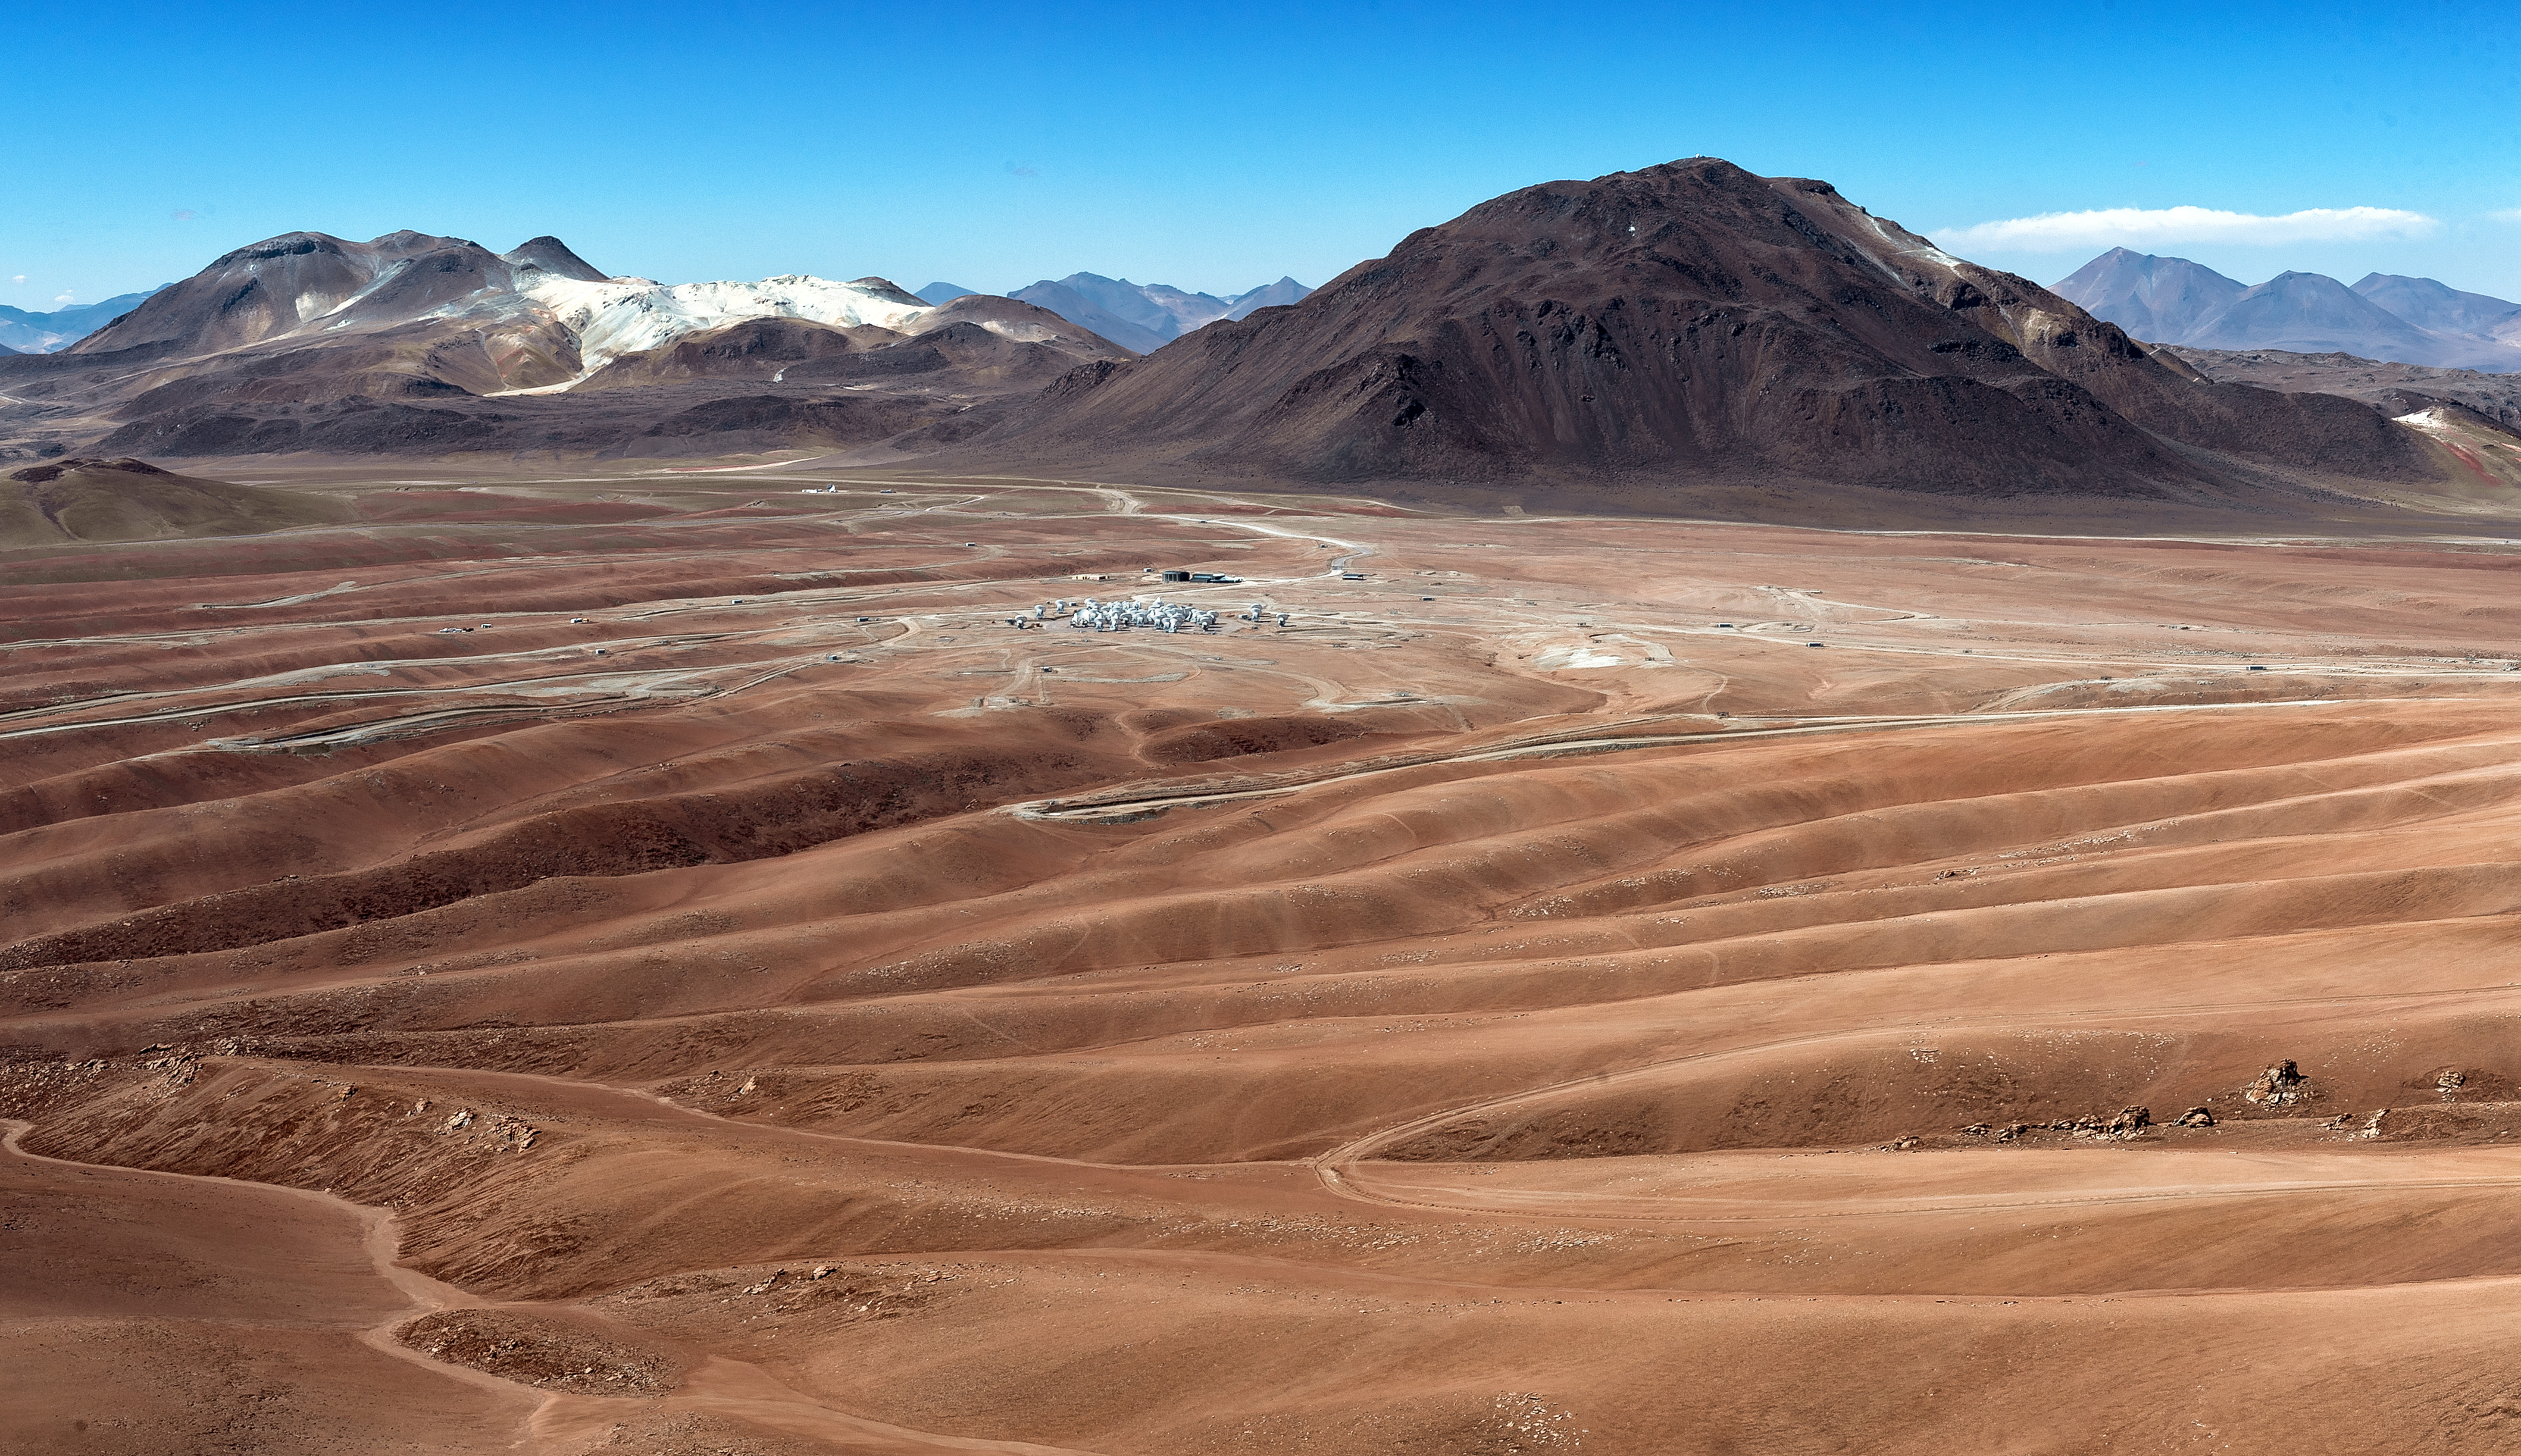

Panoramic view of ALMA site

Panoramic view of ALMA site on the Chajnantor plain of the Chilean Andes, 5000 m above sea level. ALMA comprises 66 high-precision antennas, spread over distances of up to 16 kilometers. The site has been chosen for its exceptional dry atmospheric conditions, as the water vapour in the Earth's atmosphere absorbs the millimeter and submillimeter radiation that ALMA aims to observe. Alessandro Caproni (ESO)

Credit: ALMA (ESO/NAOJ/NRAO)